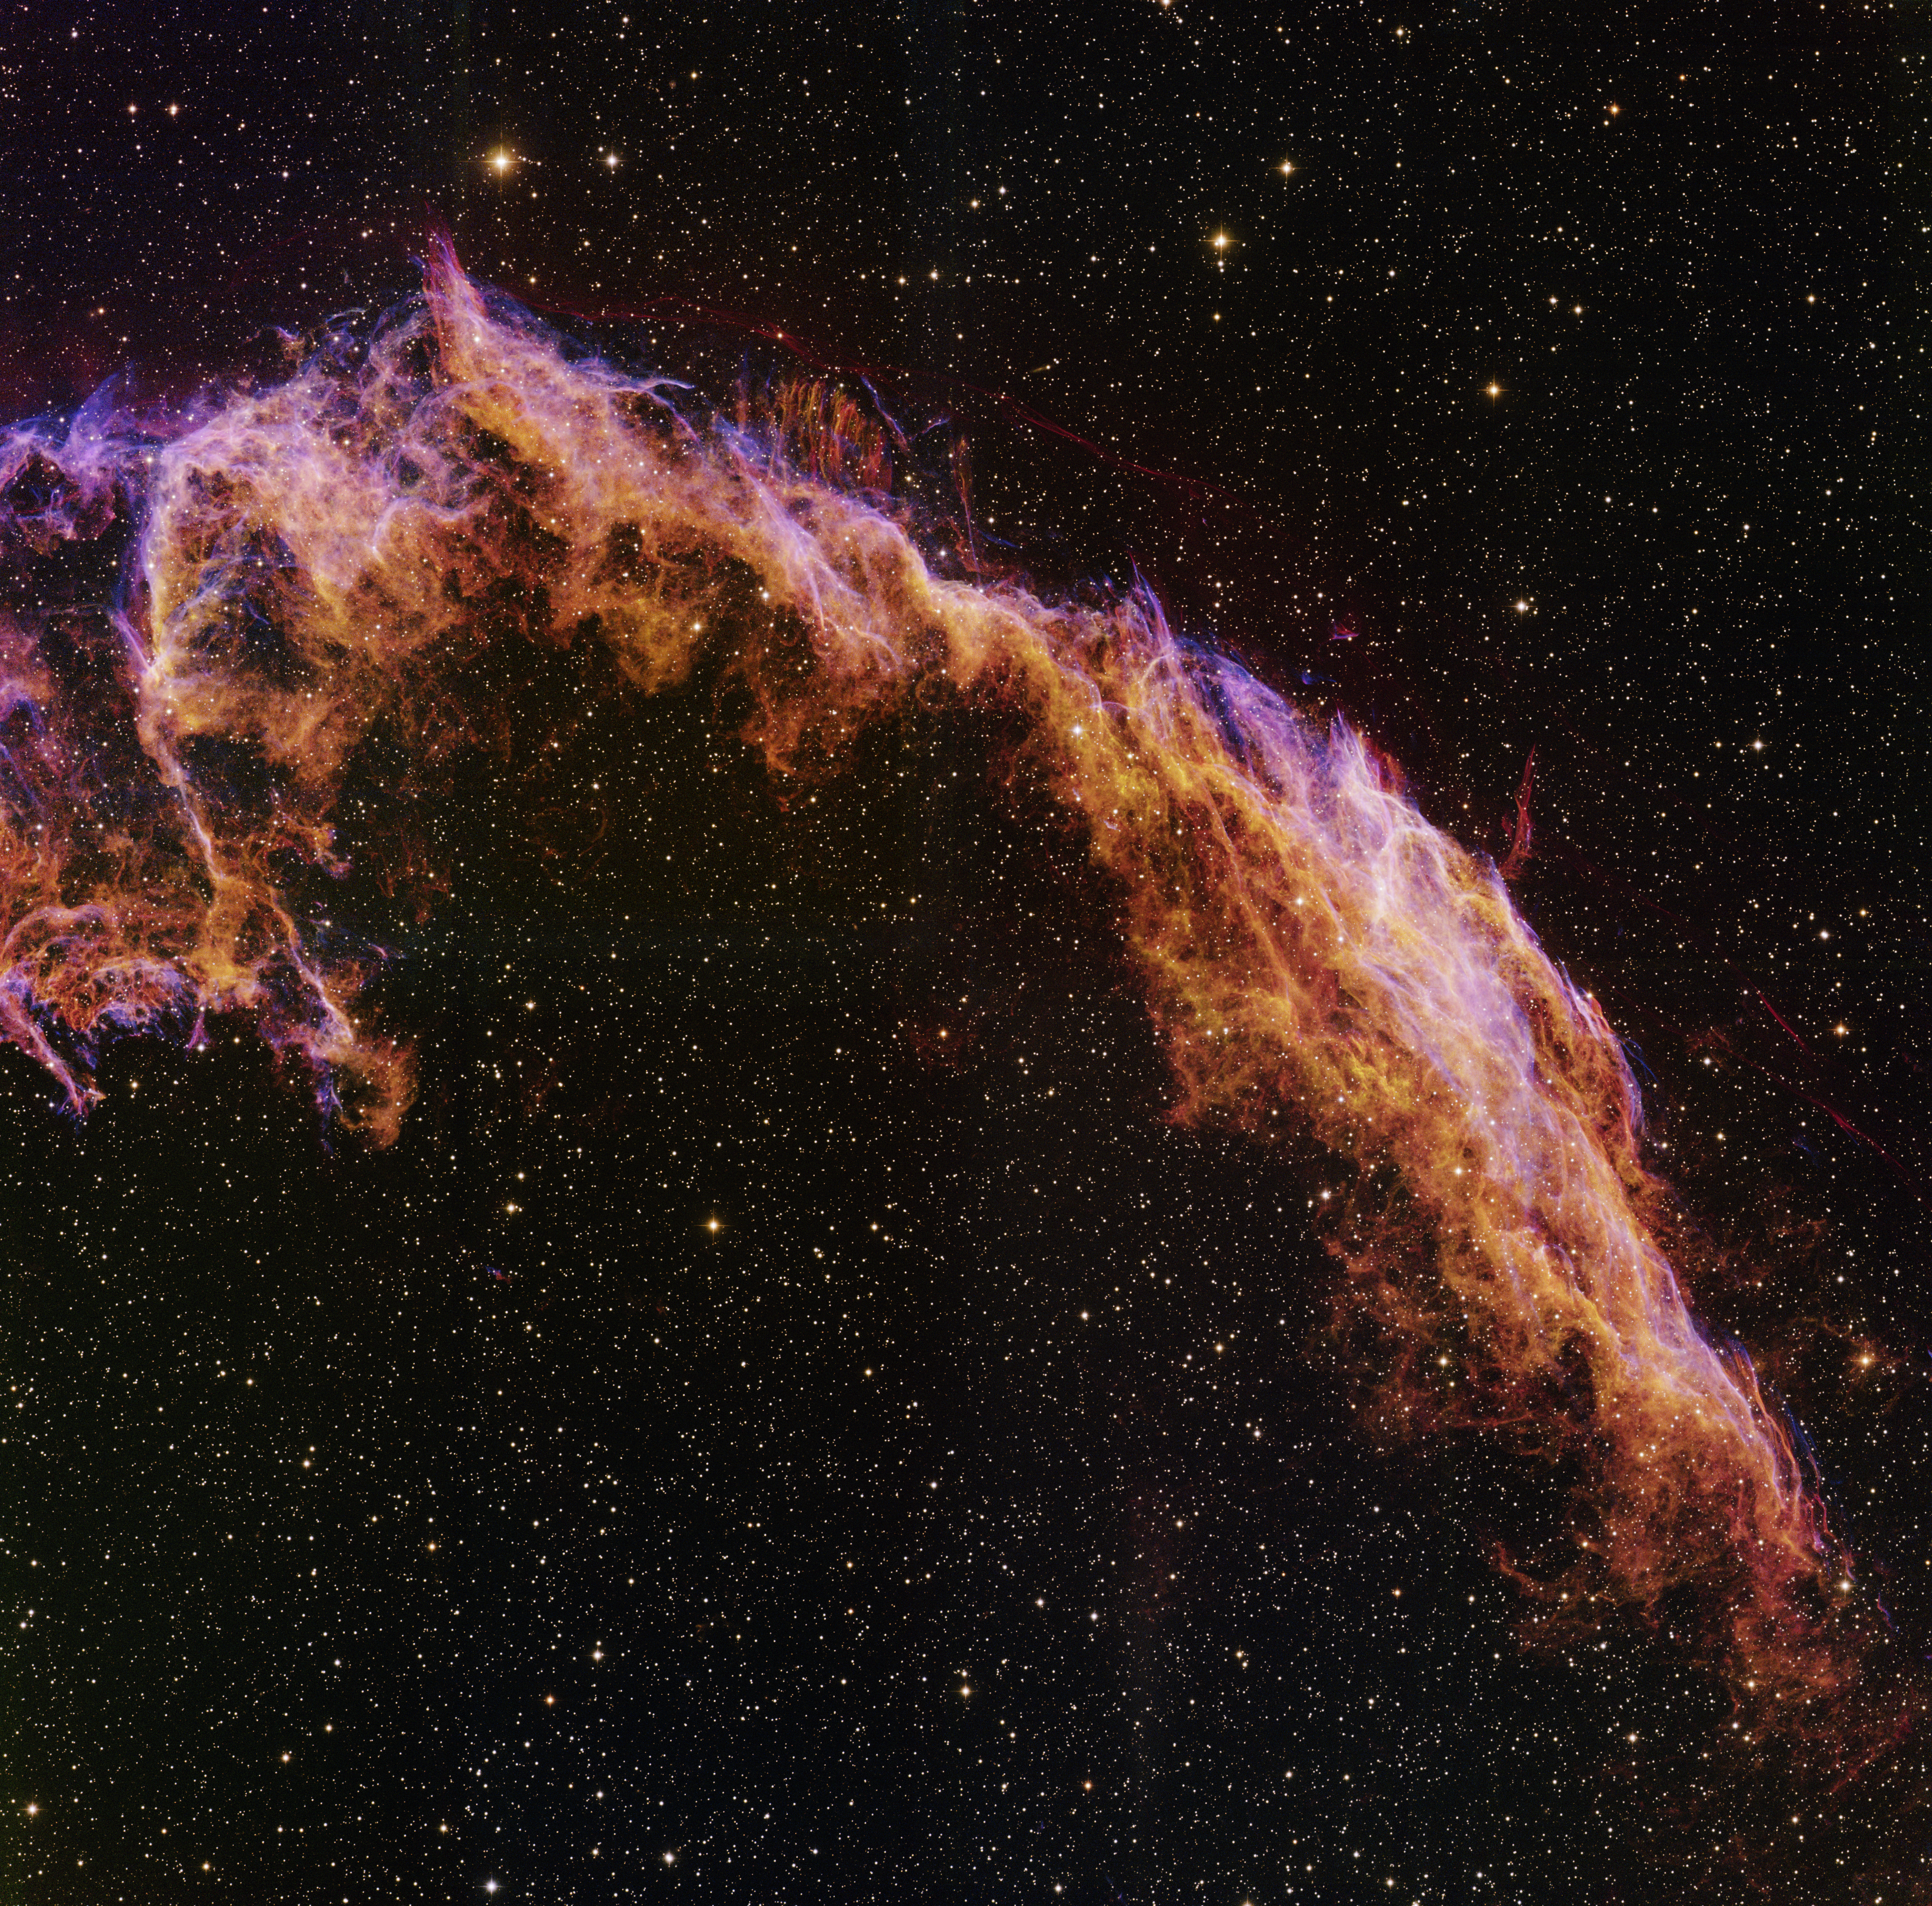

NGC 6992 (Cygnus Loop)

This image was obtained with the wide-field view of the Mosaic camera on the WIYN 0.9-meter telescope on Kitt Peak, Arizona. NGC 6992 is part of a large supernova remnant called the Cygnus Loop. It is located about 1,500 light-years from Earth. The Cynus Loop is the remains of a star that exploded 5,000 to 10,000 years ago. The image was generated with observations in the Oxygen [OIII] (blue), Sulphur [S II] (green) and Hydrogen-Alpha (orange) filters. In this image, North is right, East is up.

Credit: T.A. Rector (University of Alaska Anchorage) and WIYN/NOIRLab/NSF/AURA